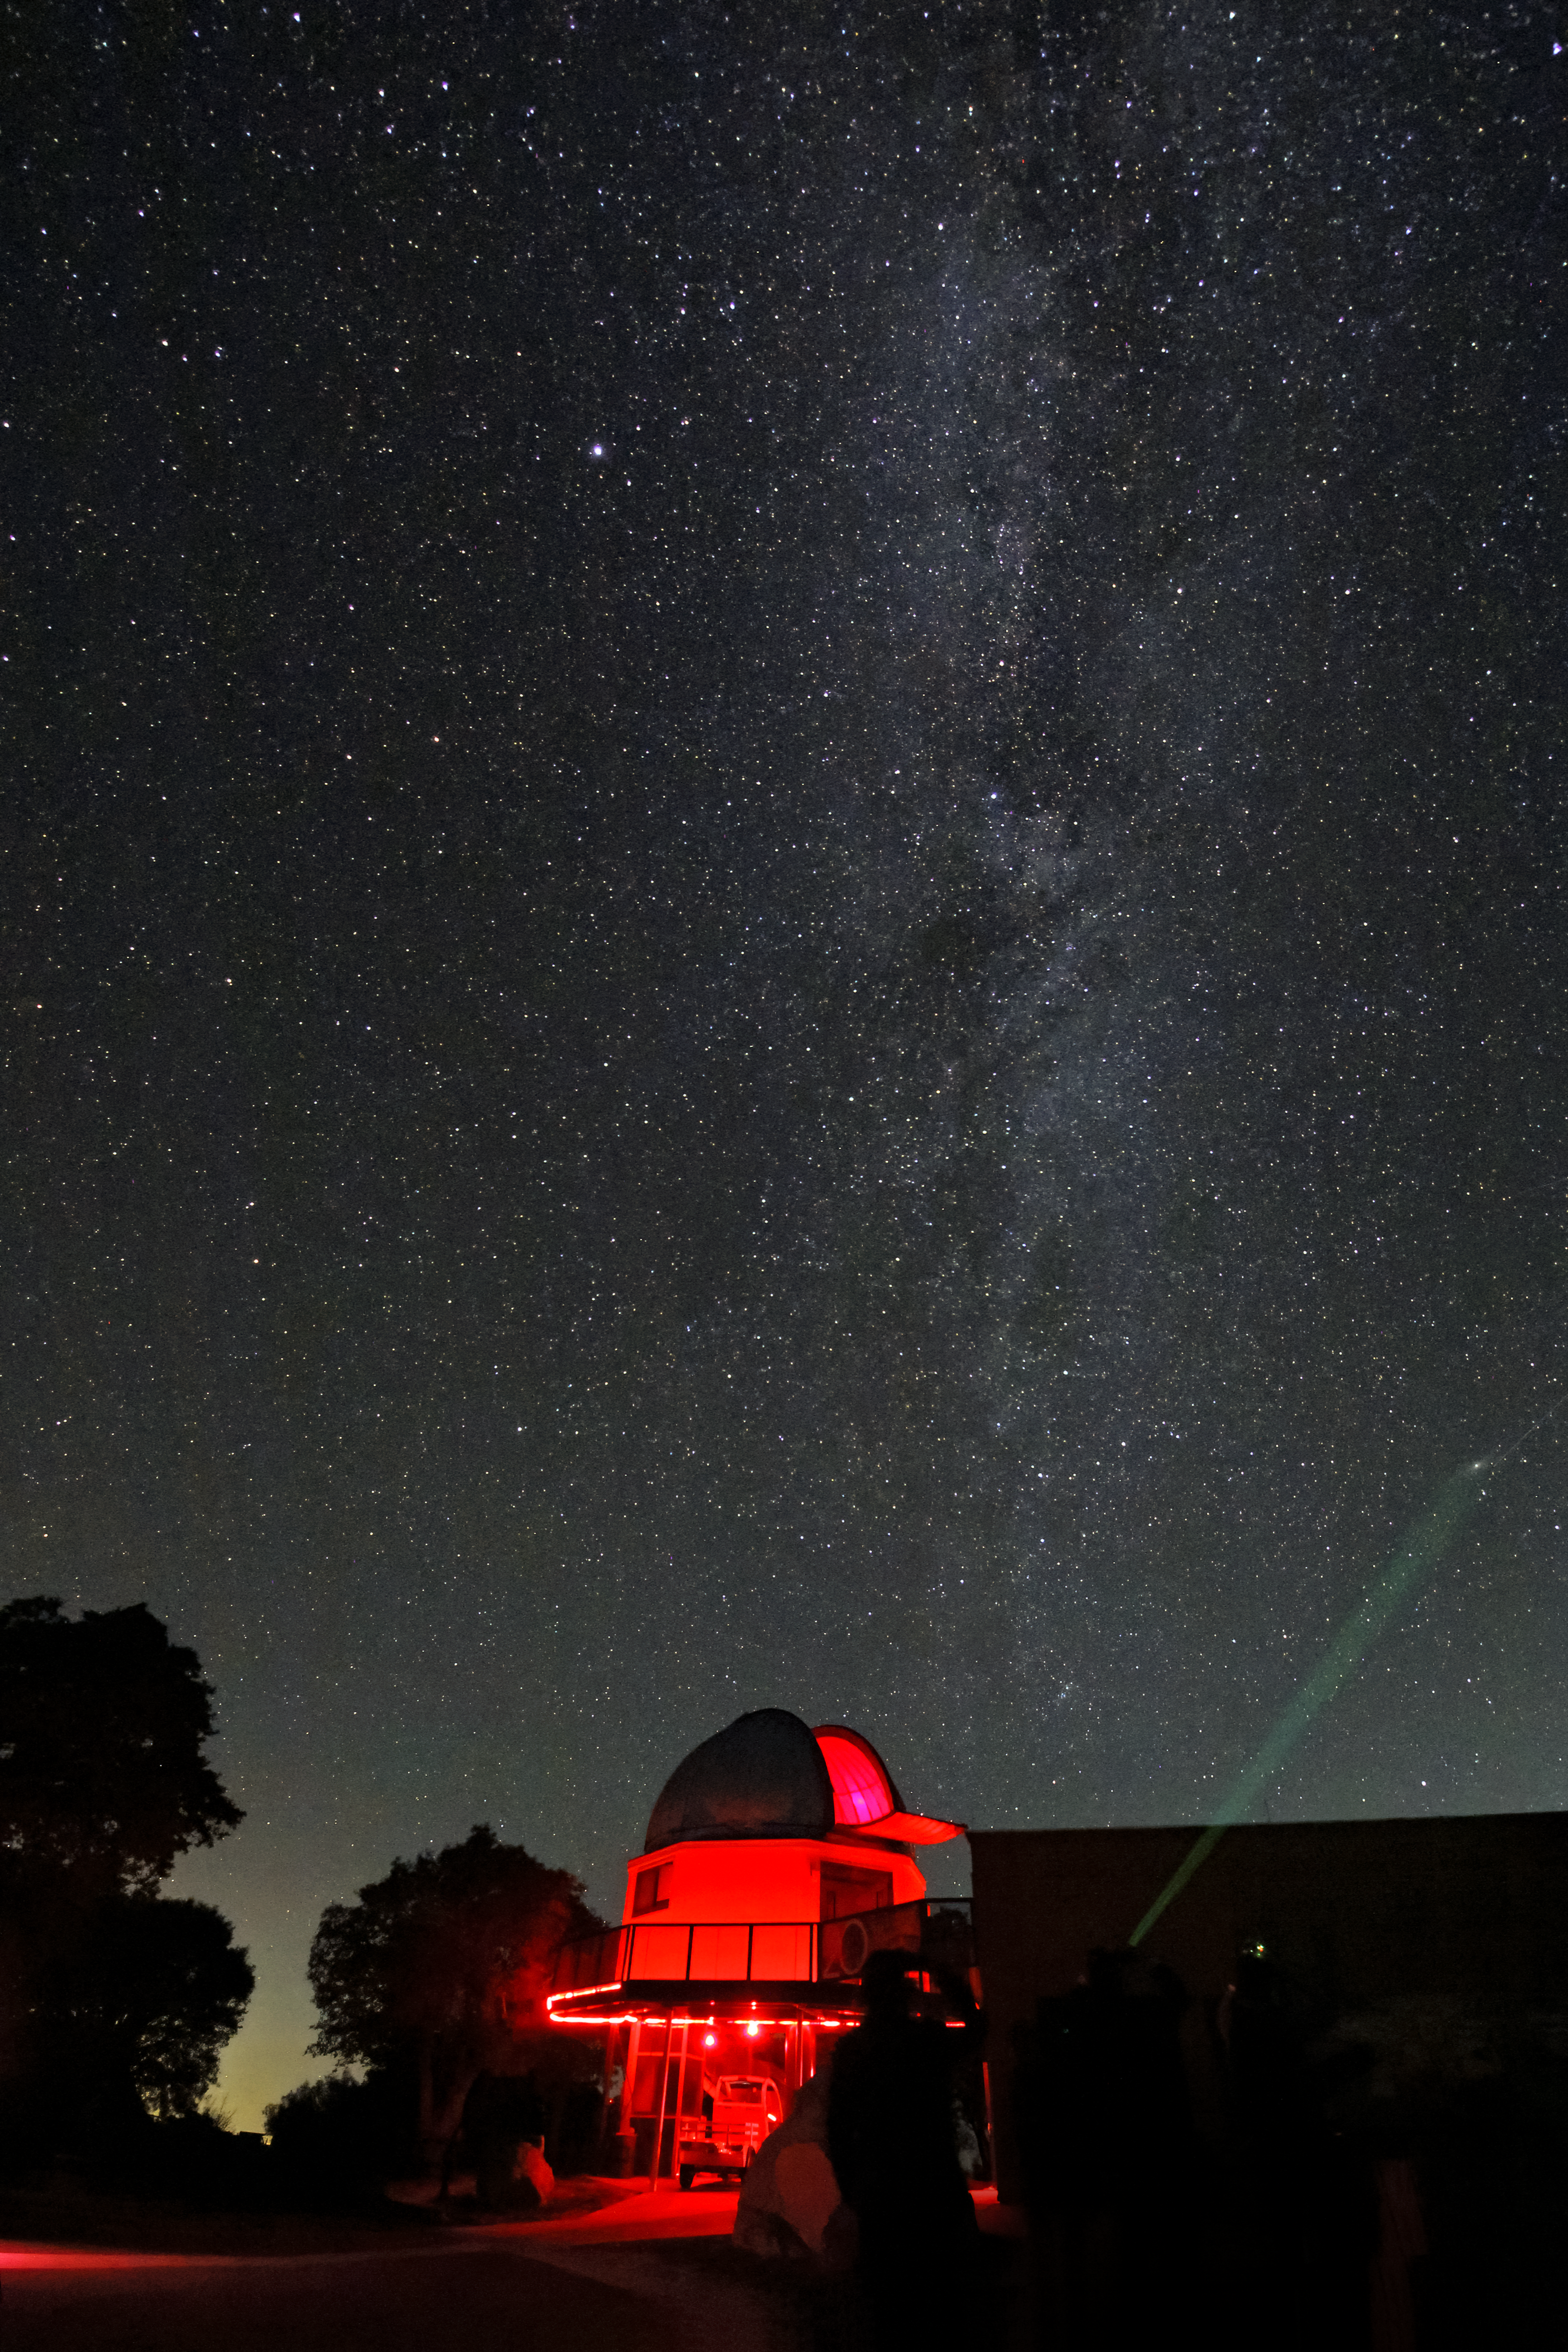

Milky Way over the Visitor Center 0.6-meter Shreve Telescope

The Milky Way over the Kitt Peak Visitor Center 0.6-meter Shreve Telescope on Kitt Peak National Observatory near Tucson, AZ.

Credit: KPNO/NOIRLab/NSF/AURA/P. Marenfeld